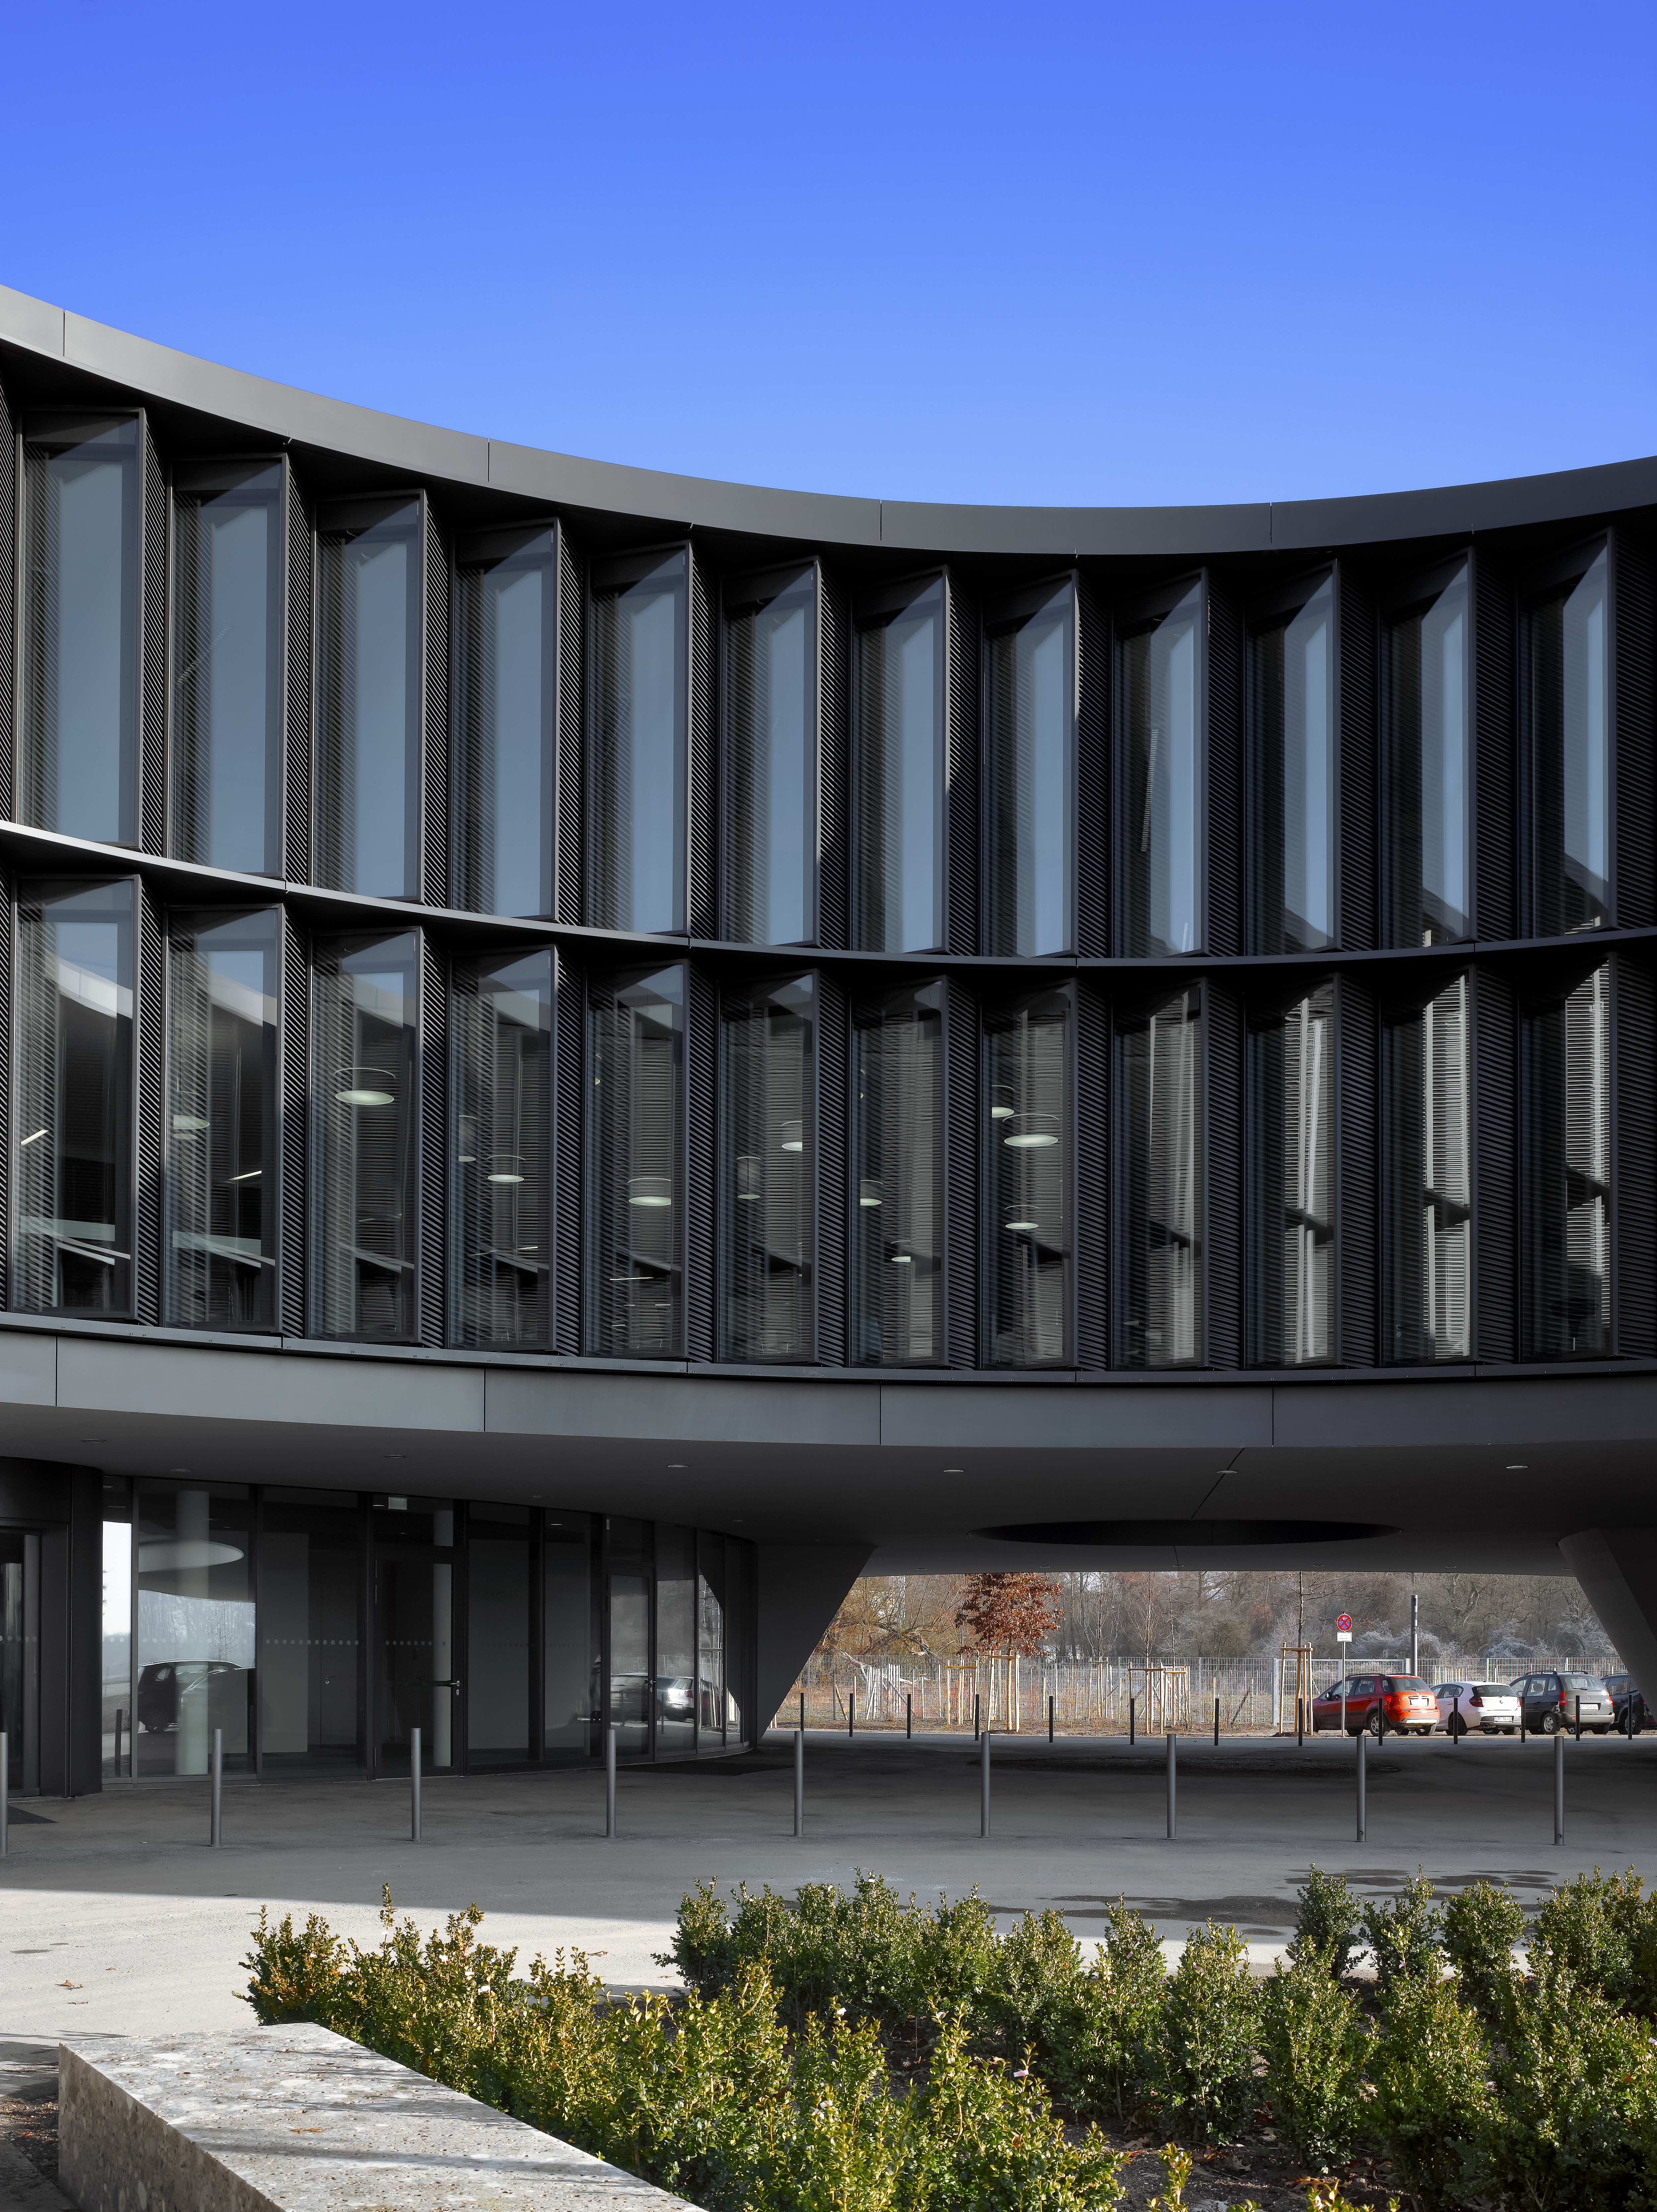

A view of the ESO Headquarters Extension

This view shows part of the ESO Headquarters Extension building.

Credit: Roland Halbe/ESO